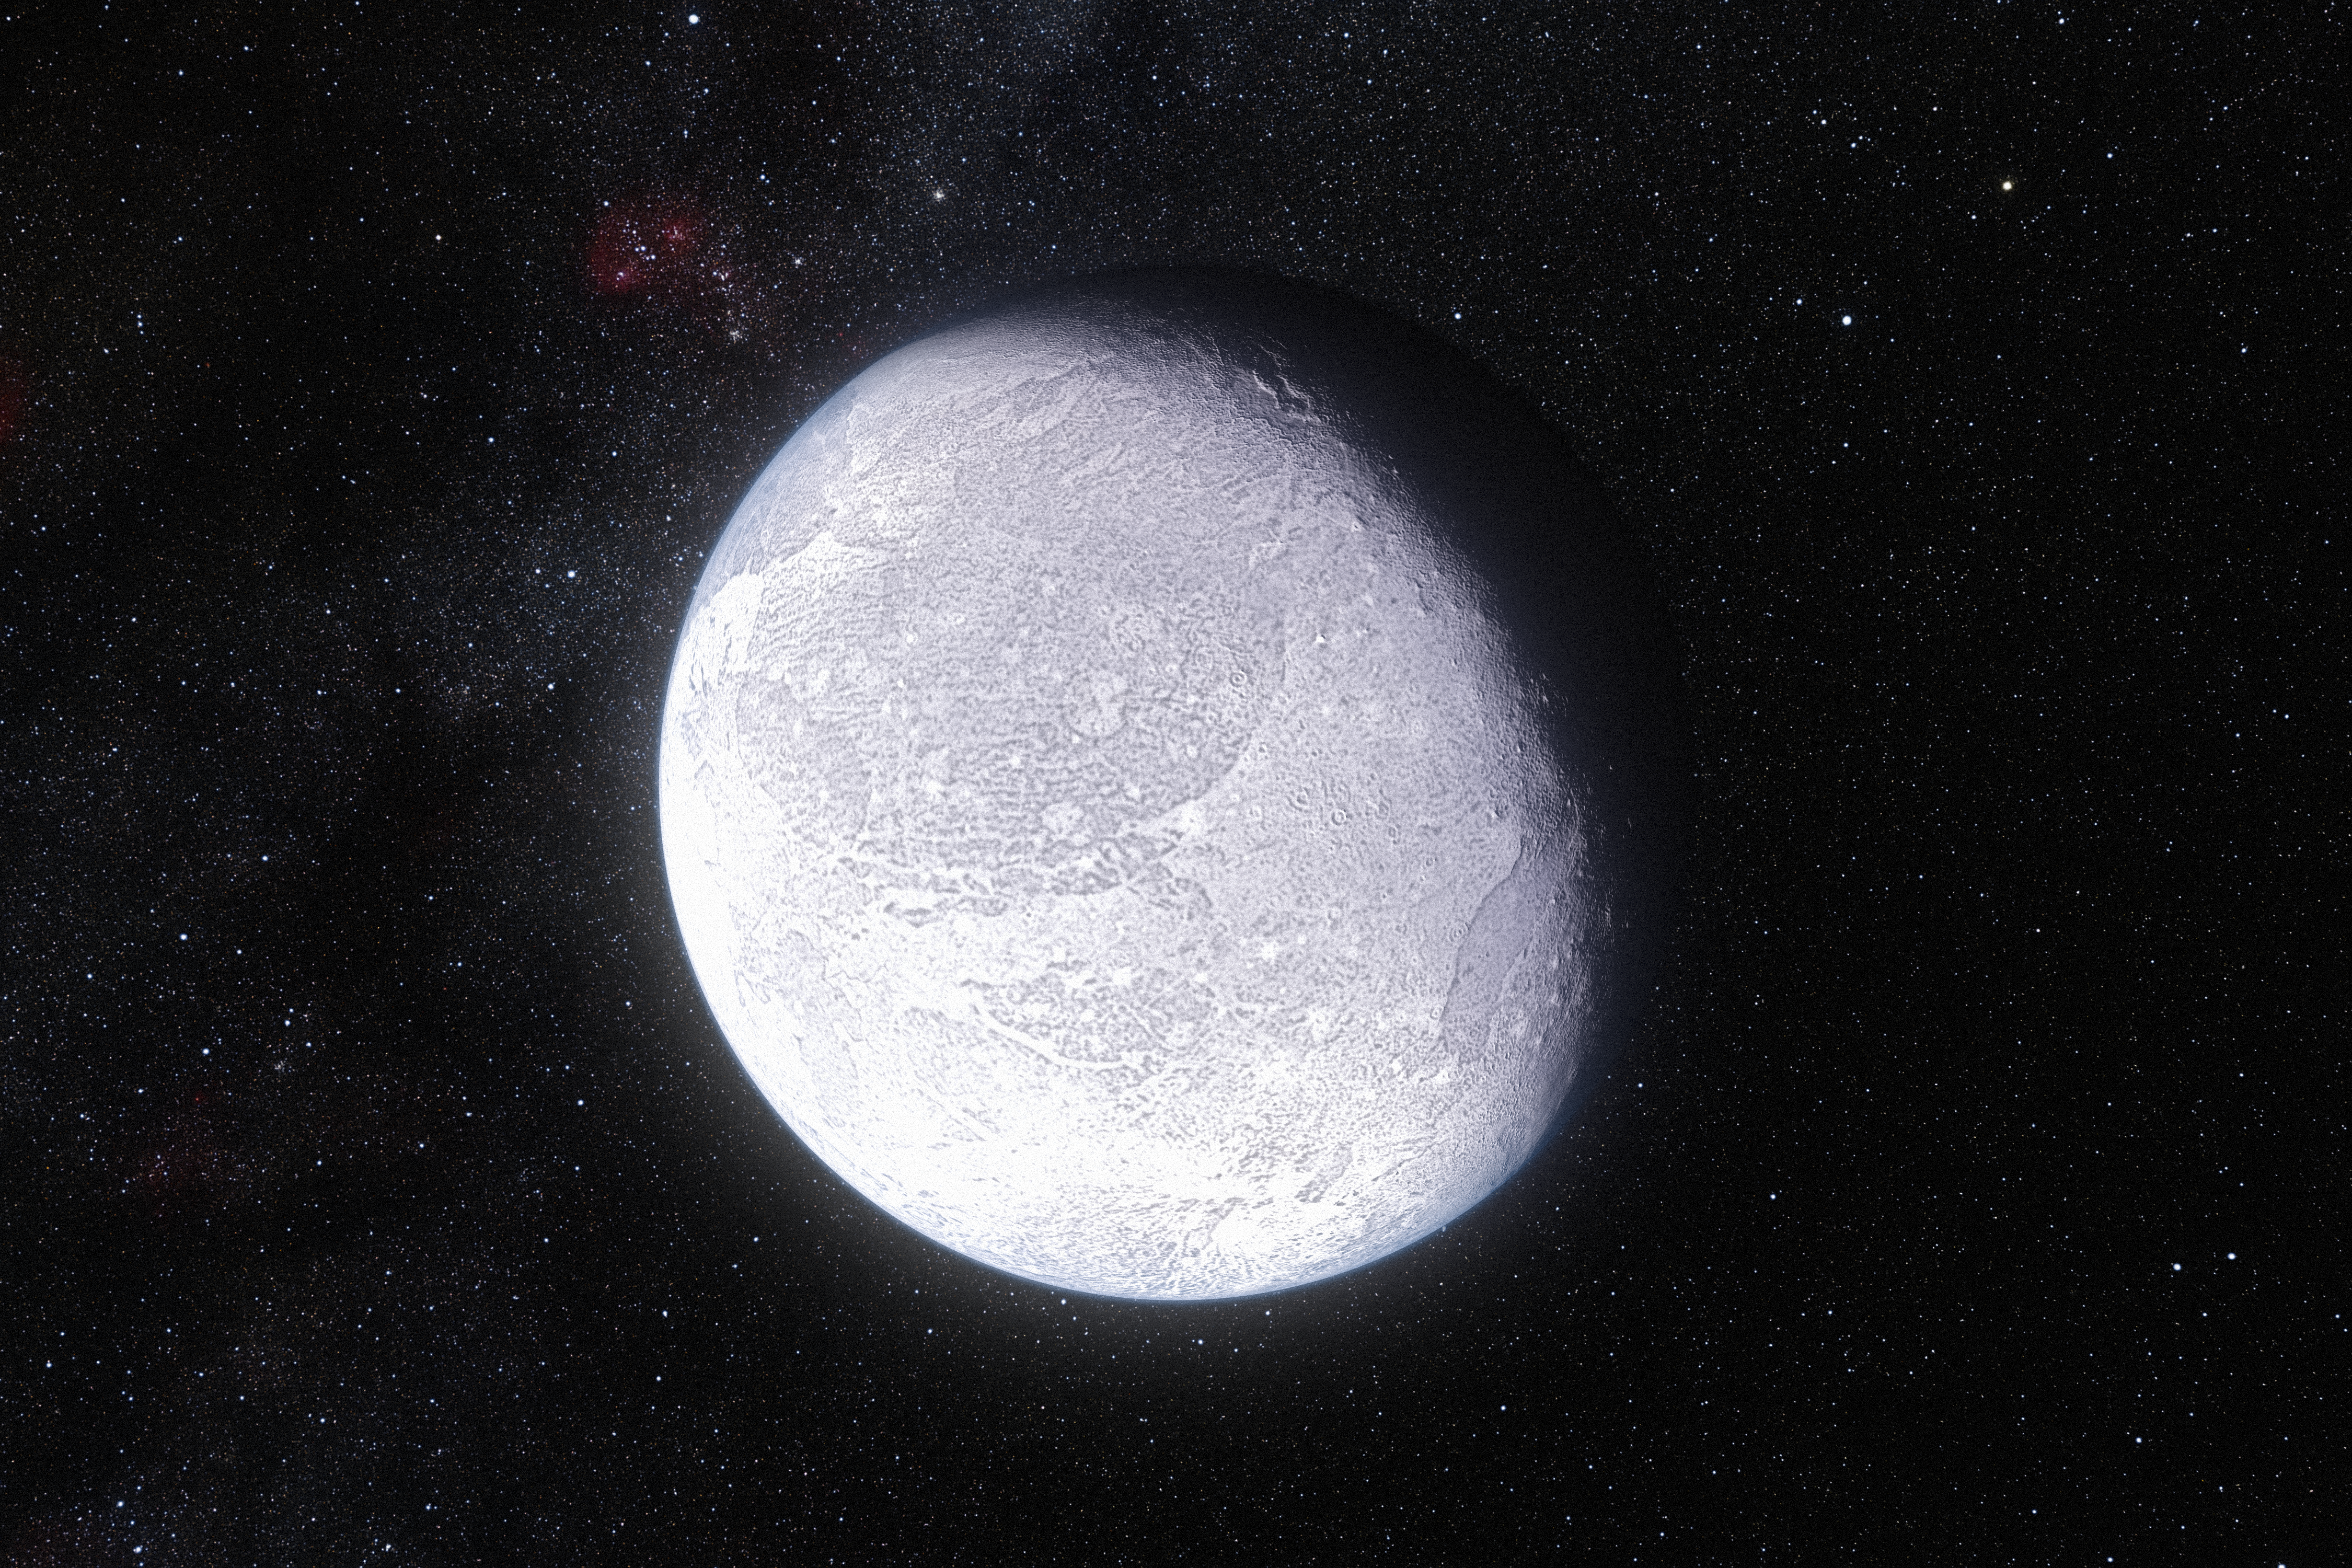

Artist’s impression of the dwarf planet Eris

This artist's impression shows the distant dwarf planet Eris. New observations have shown that Eris is smaller than previously thought and almost exactly the same size as Pluto. Eris is extremely reflective and its surface is probably covered in frost formed from the frozen remains of its atmosphere.

Credit: ESO/L. Calçada and Nick Risinger (skysurvey.org)